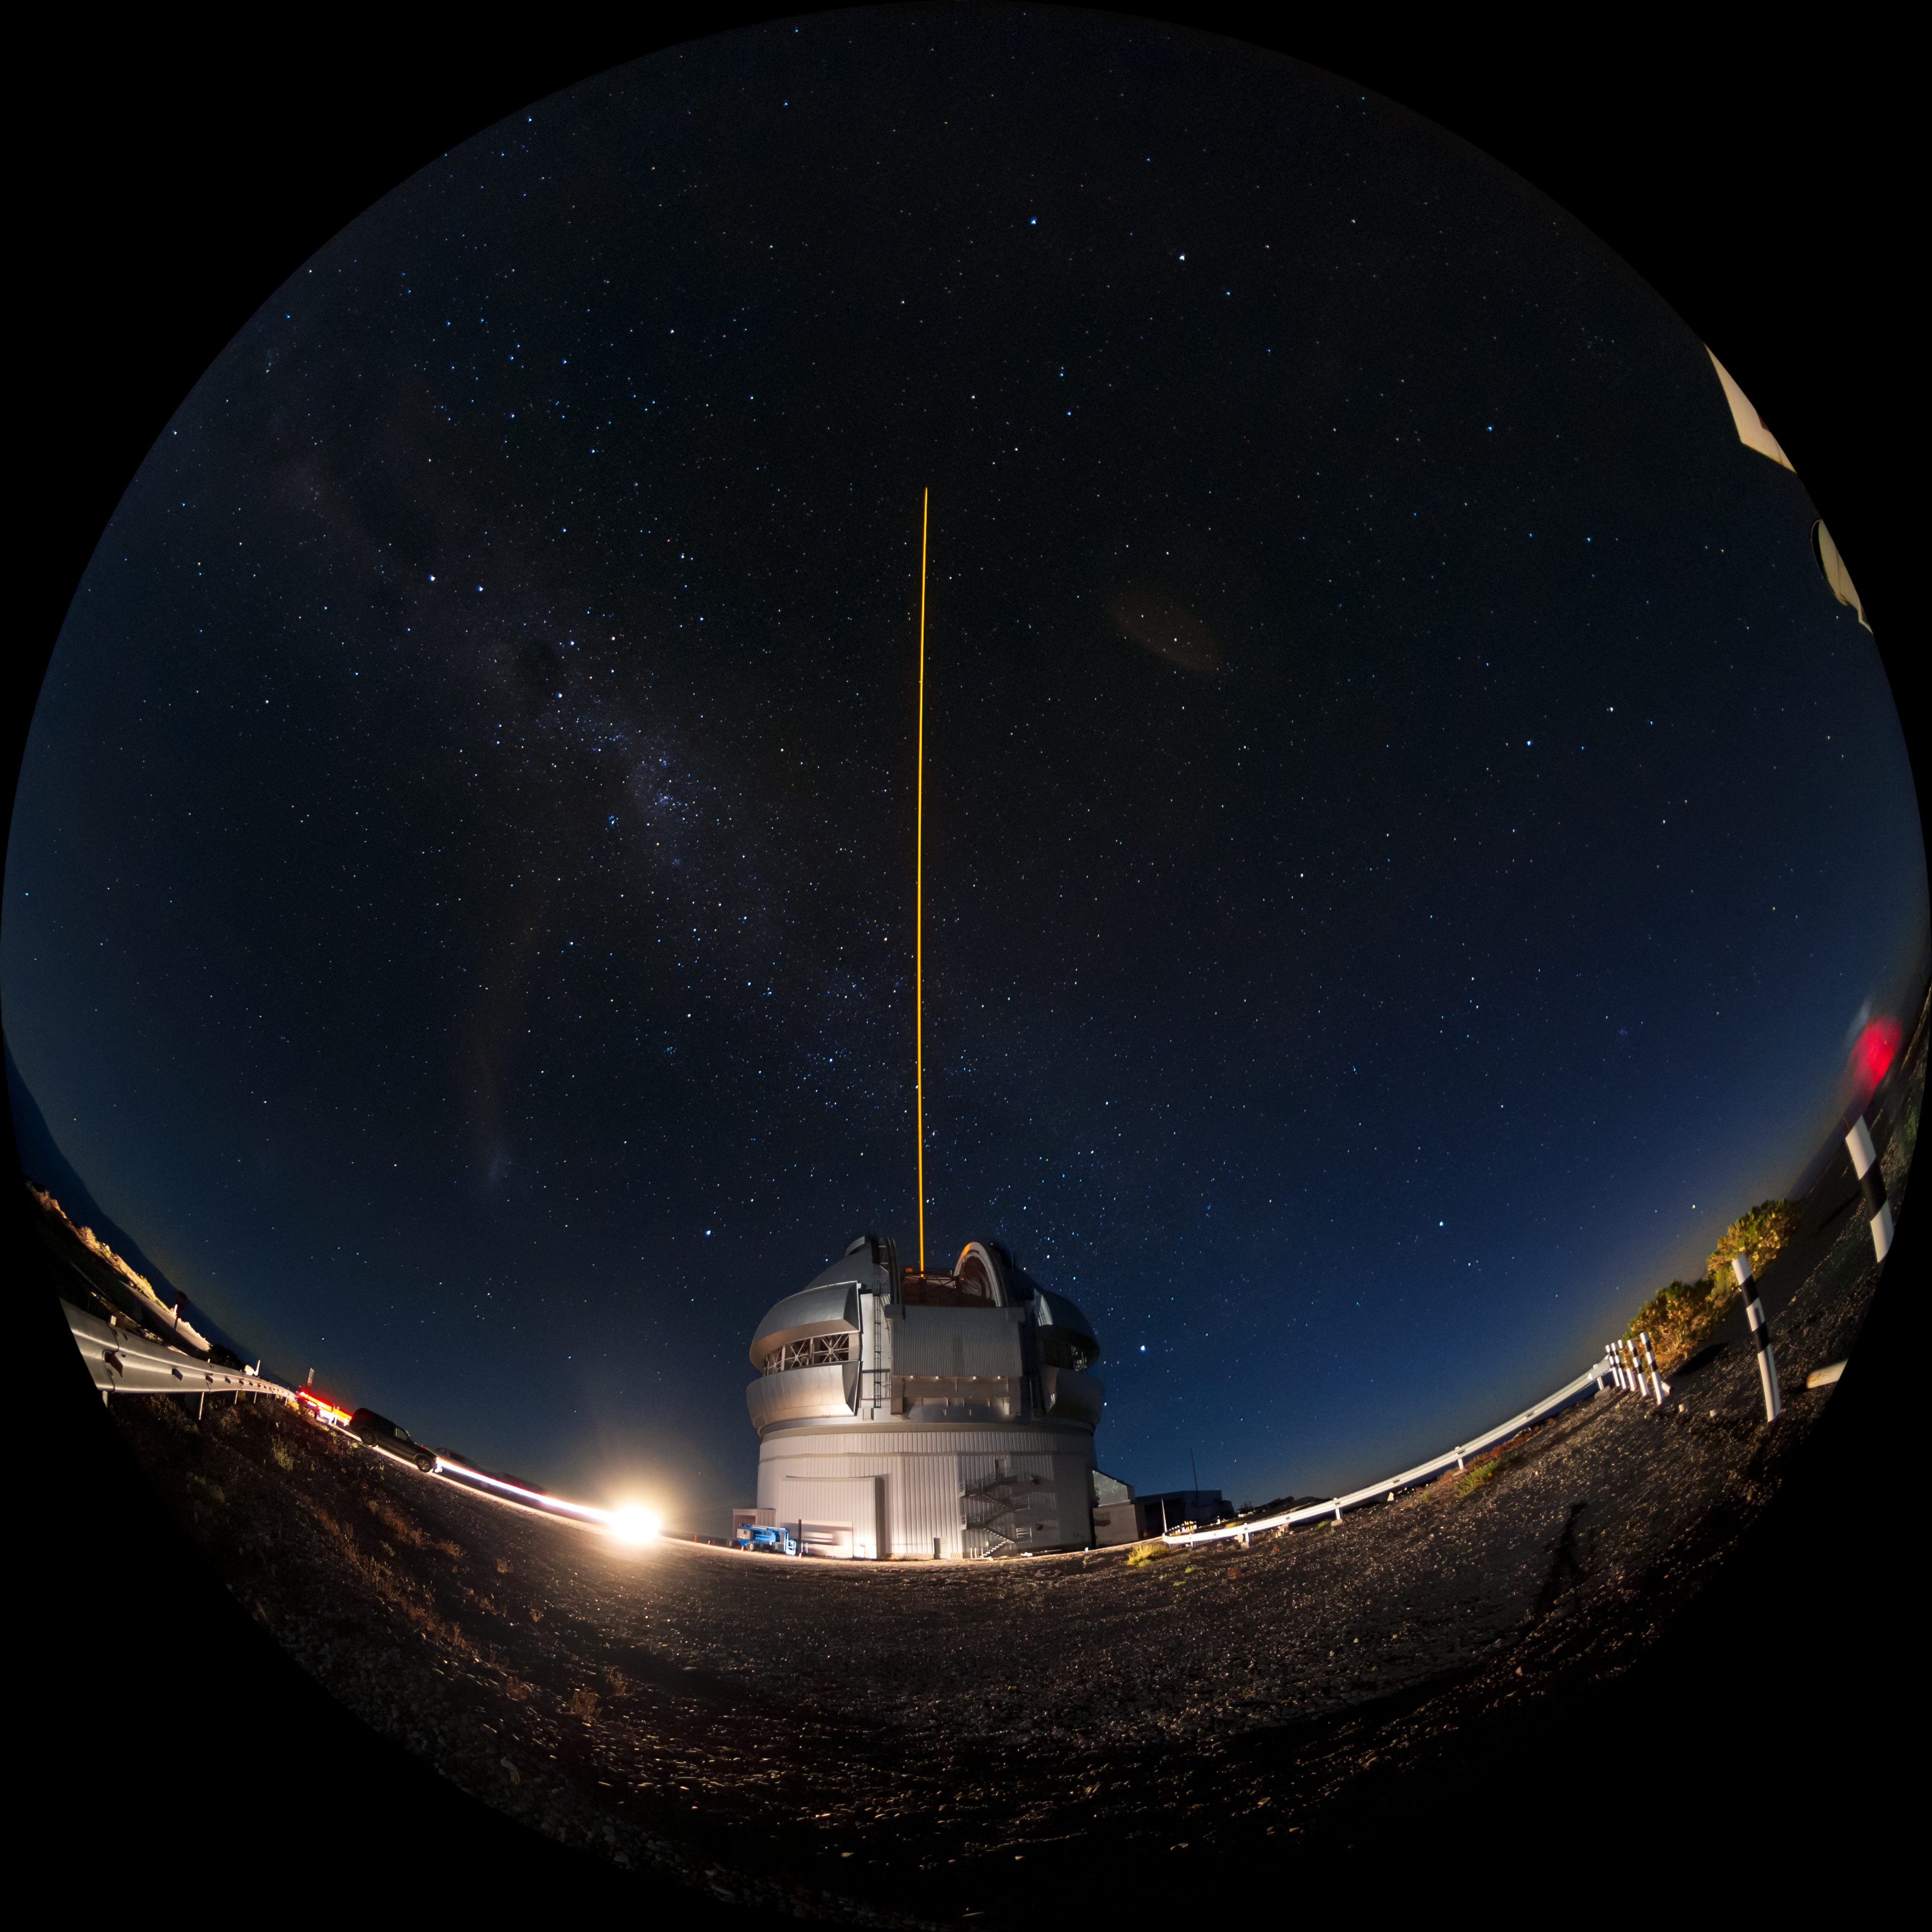

Gemini South's Laser Guide System

This photo shows Gemini South's laser guide star system in action. The laser interacts with particles in the Earth's upper atmosphere and allow for real-time corrections of the telescope's optics to compensate for atmospheric turbulence. Gemini South is a part of the International Gemini Observatory, a program of NSF NOIRLab.

Credit: International Gemini Observatory/NOIRLab/AURA/NSF/M. Paredes